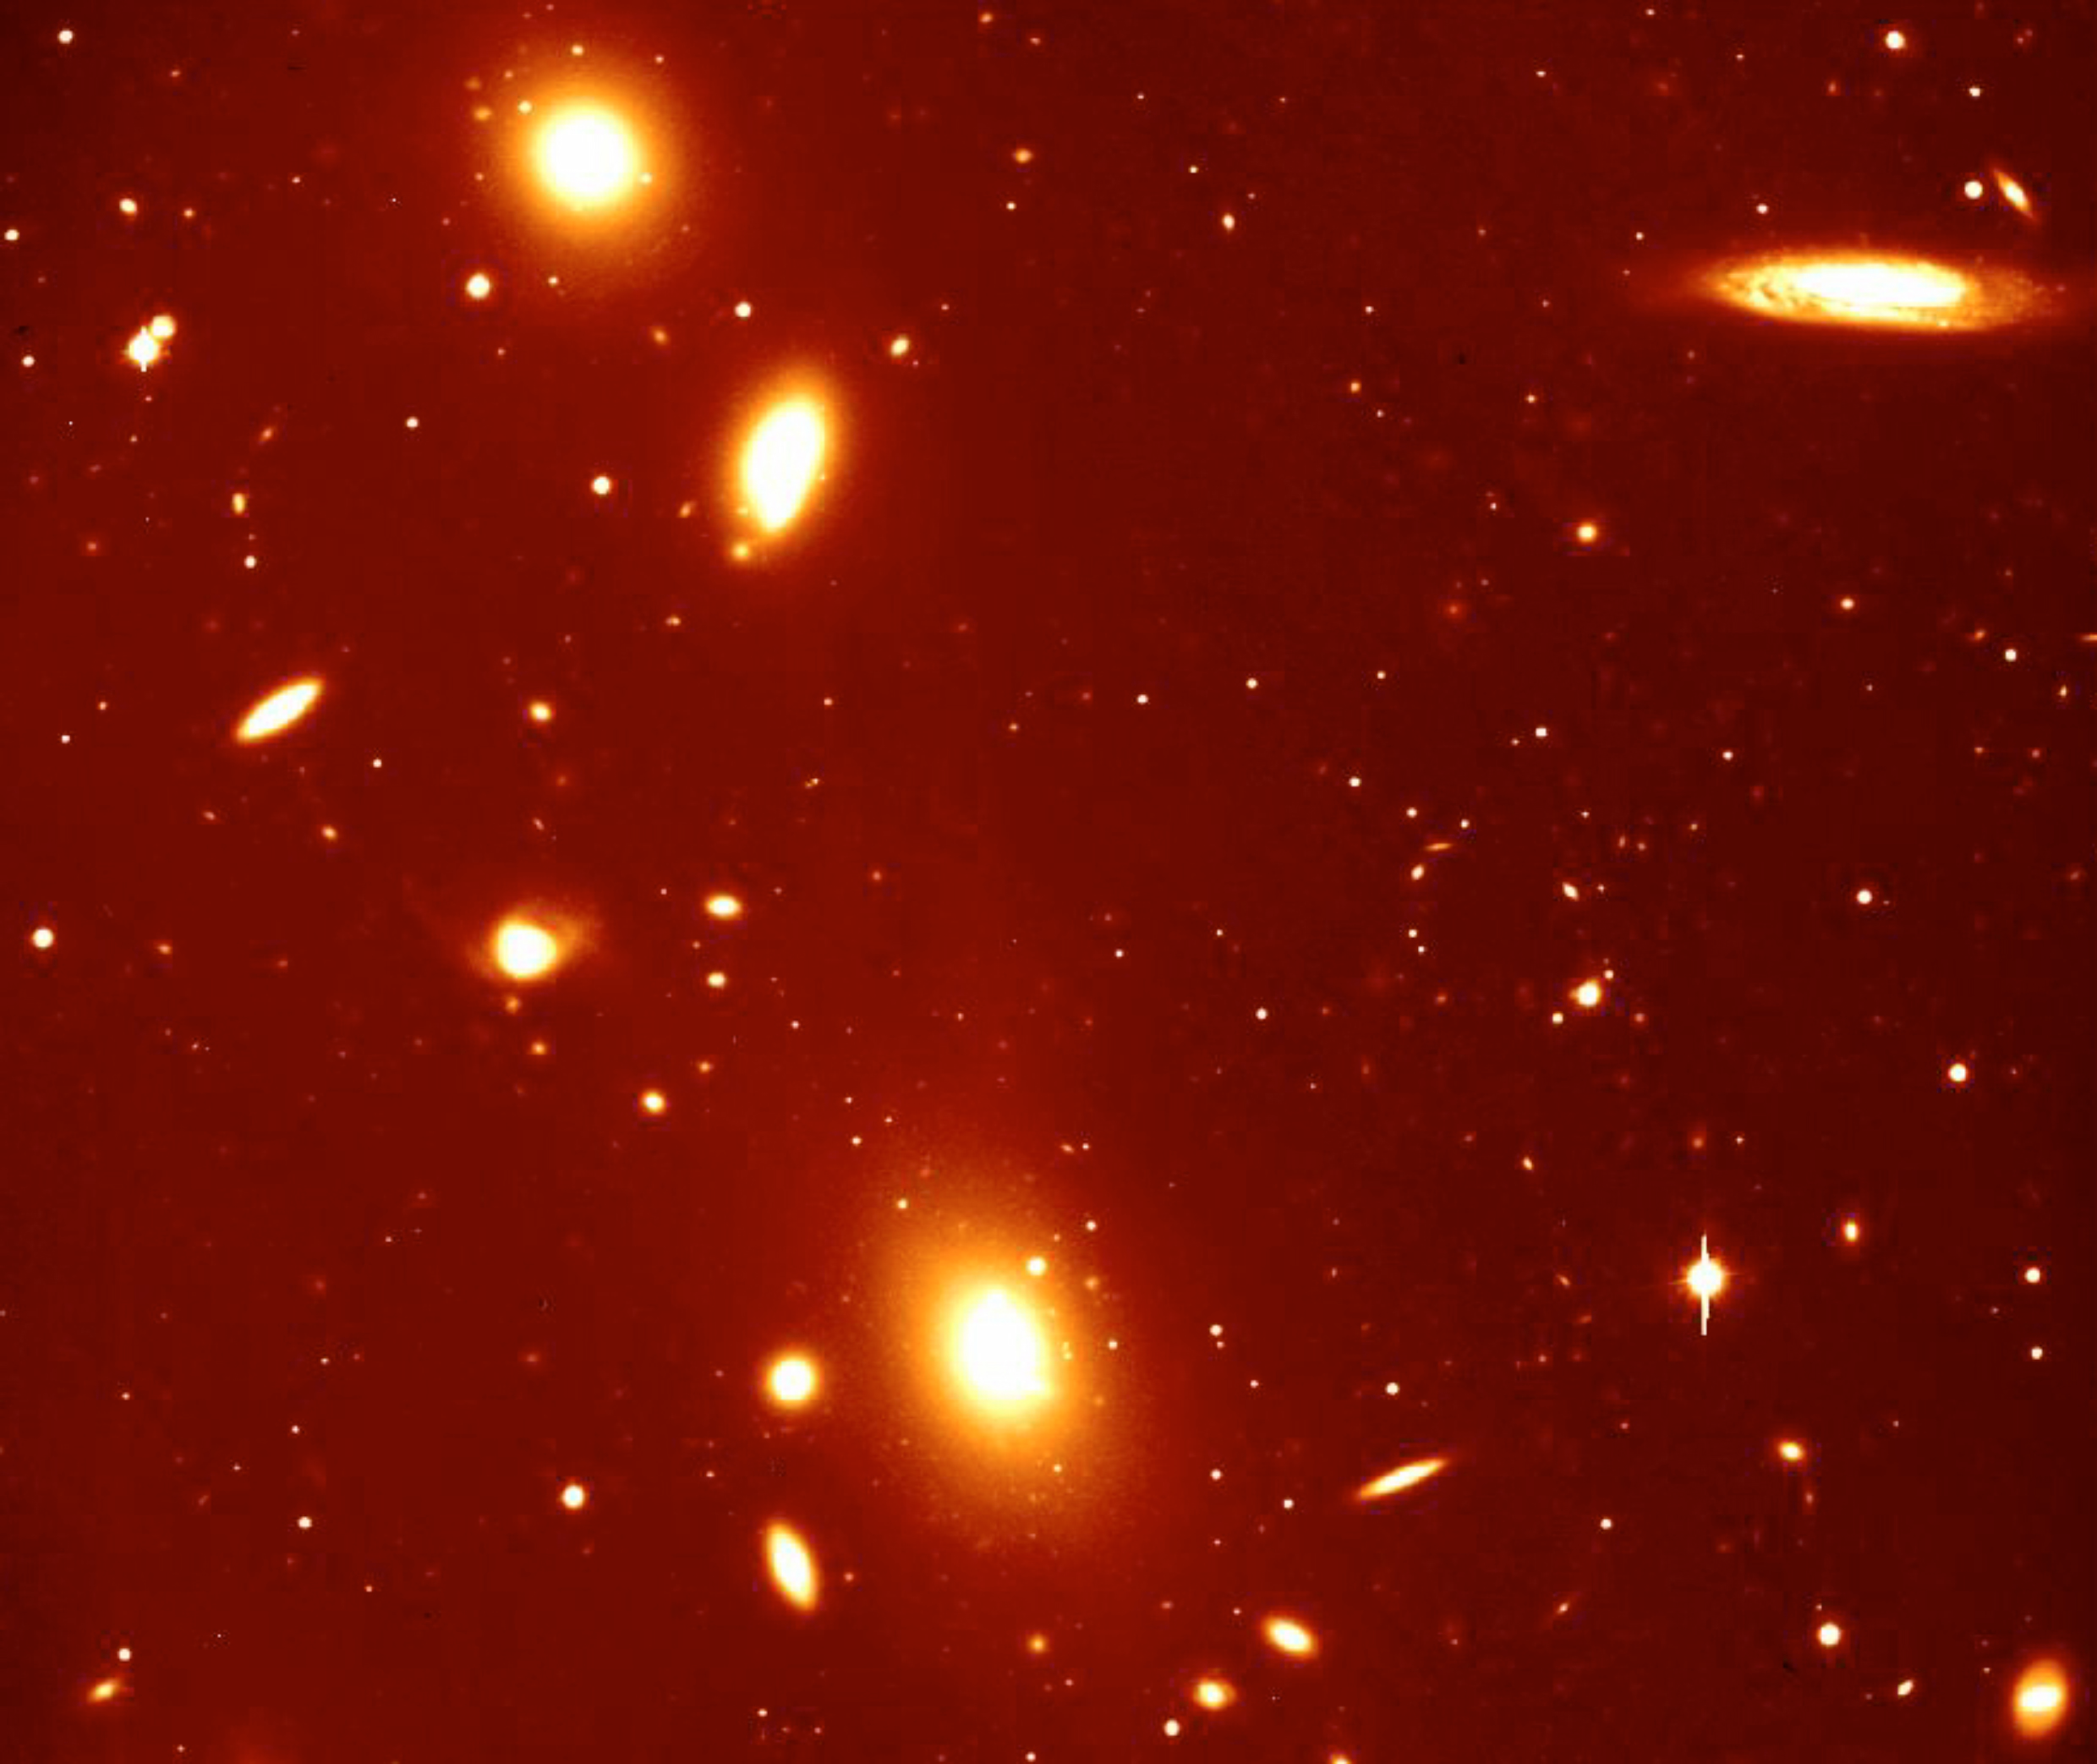

ACO 3341

This photo of the galaxy cluster ACO 3341 is from a collection of the first images obtained with VIMOS. ACO 3341 is located at a distance of almost 500 million light years (redshift z = 0.037), comparatively nearby in cosmological terms. It contains a large number of galaxies of different sizes and brightness that is bound together by gravity. The image is in the R-band and was obtained on March 4, 2002. Exposure 300 seconds, image quality 0.5 arcsec FWHM; field 7 x 7 arcmin2; North is up and East is left.

Credit: ESO